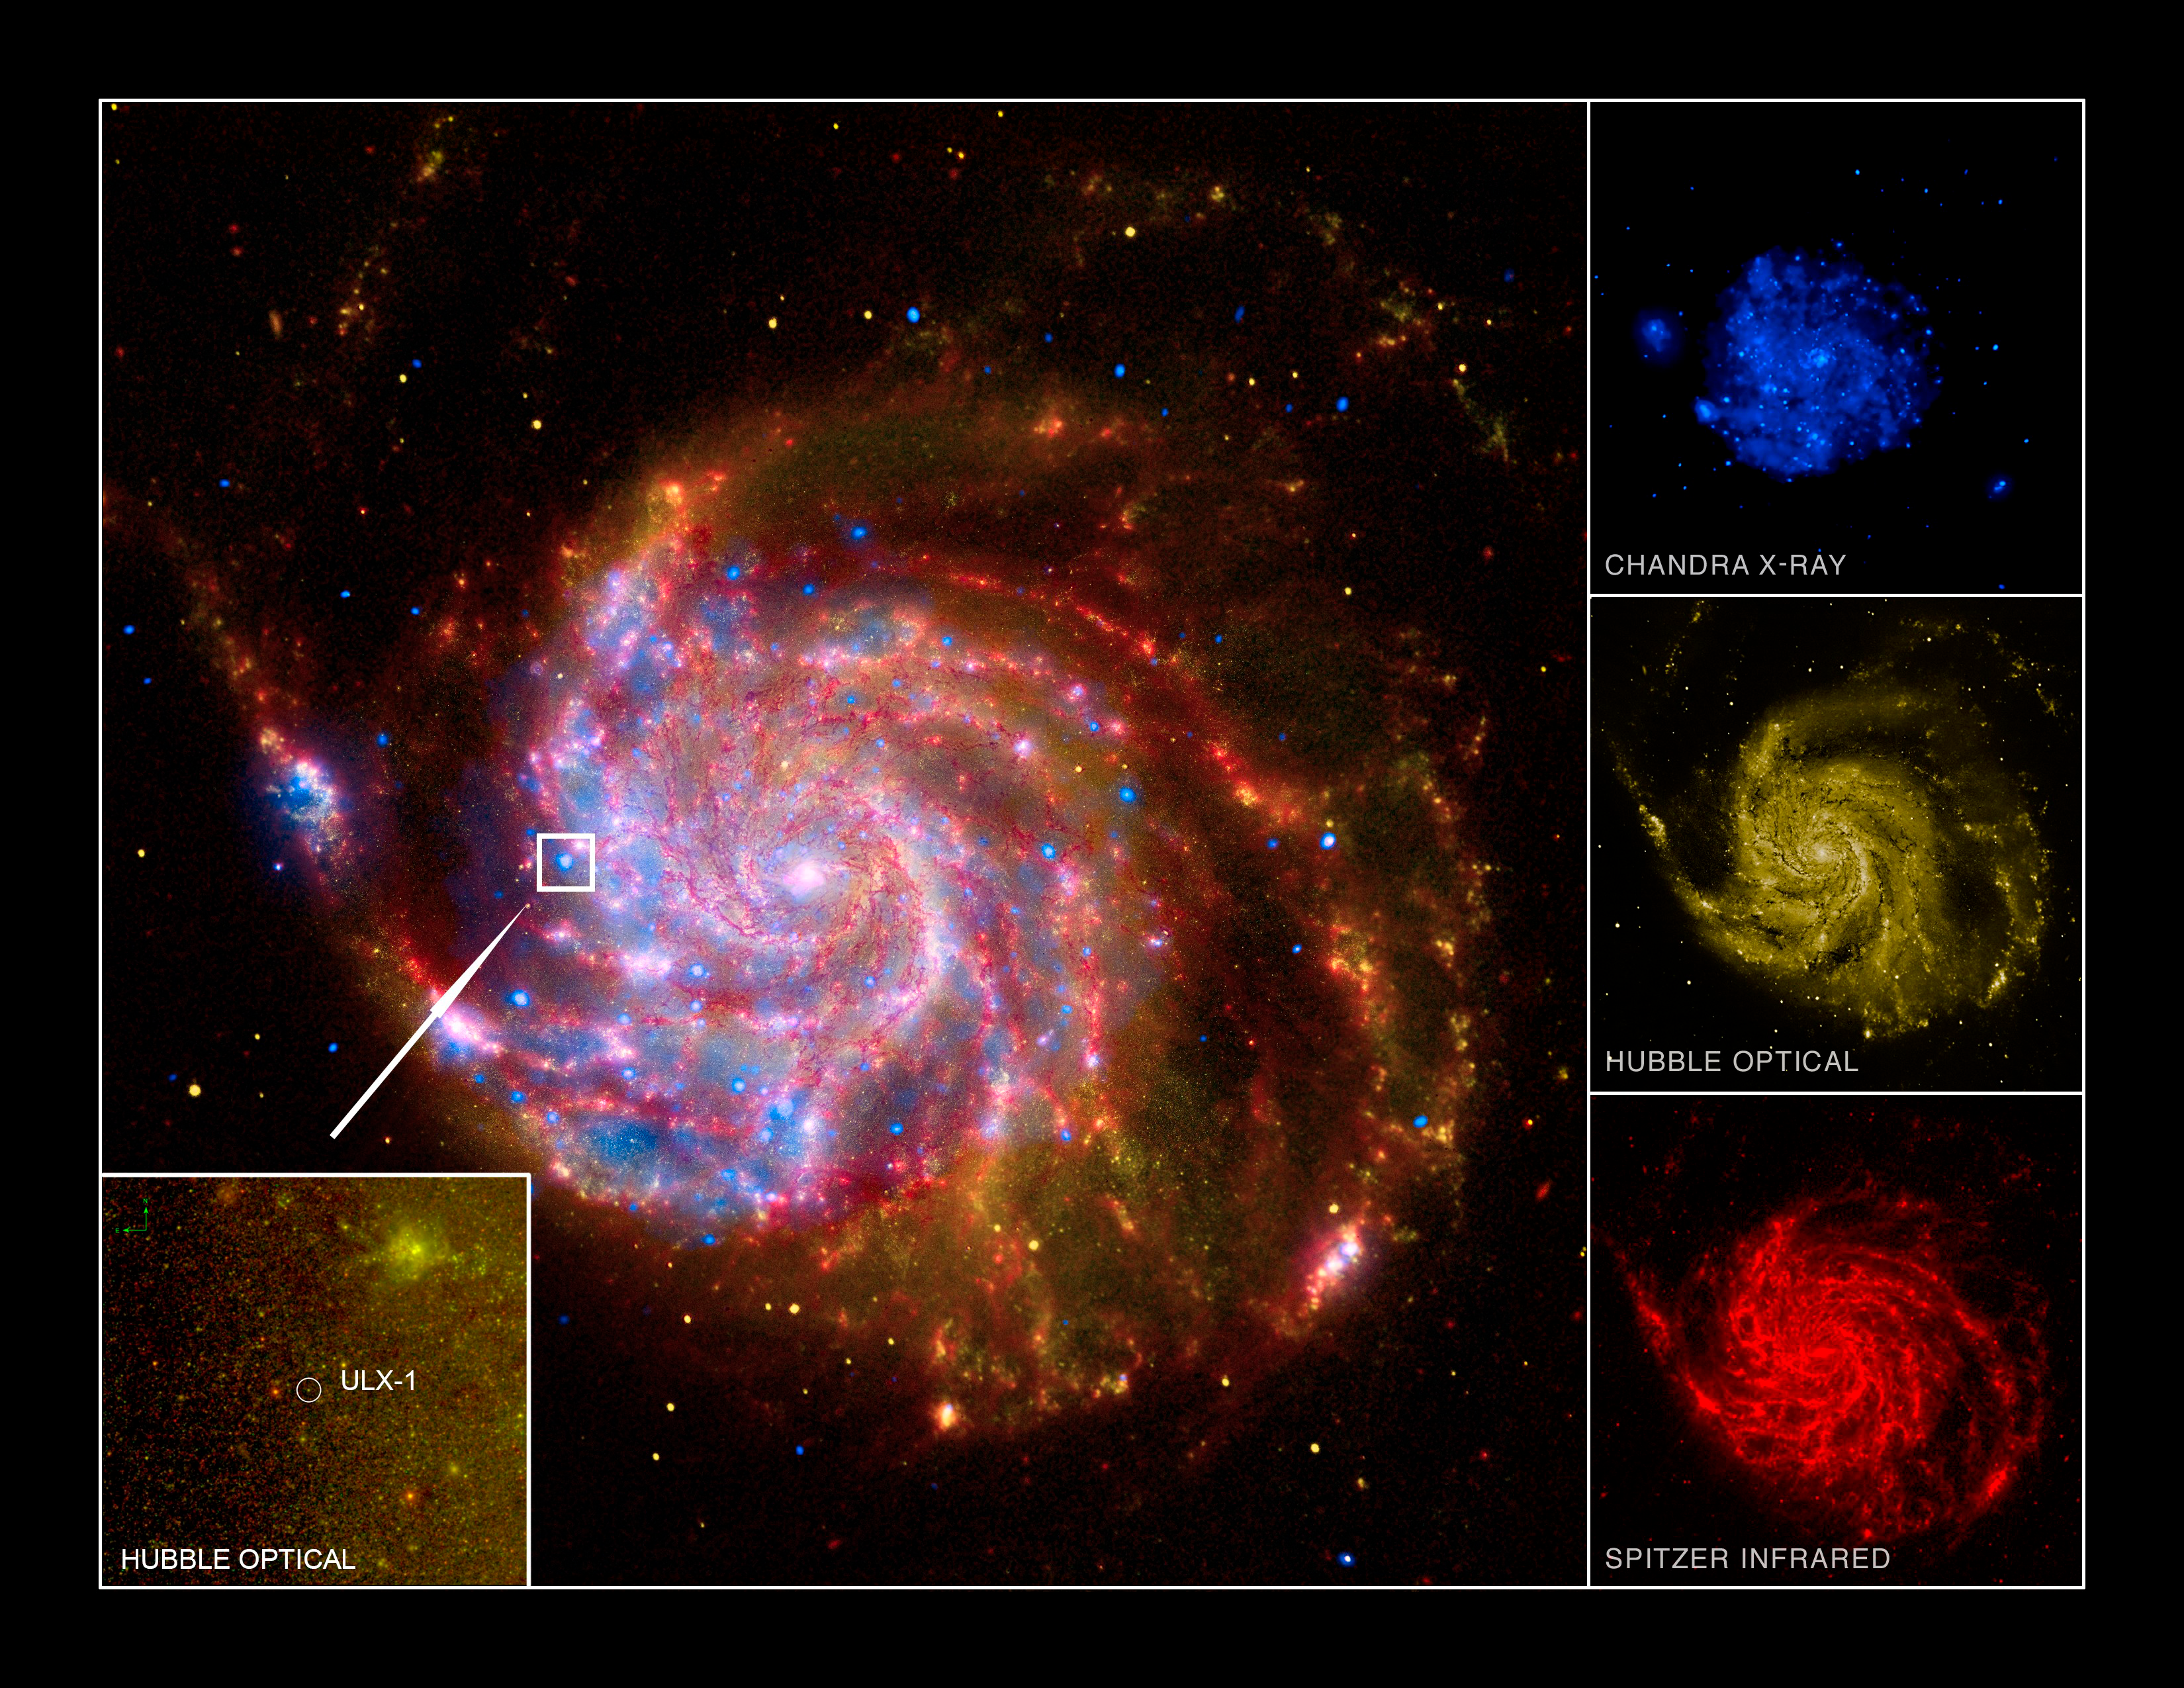

Fast, Furious, Refined: Smaller Black Holes Can Eat Plenty

ULX-1 is located near a spiral arm of M101. The image for M101 is composed from X-ray (Chandra X-ray Observatory; Purple), Infrared (Spitzer Satellite; Red), Optical (Hubble Space Telescope; Yellow) and Ultraviolet (GALEX satellite; Blue).

Credit: Chandra X-ray Observatory, Spitzer Satellite, Hubble Space Telescope, and GALEX Satellite.